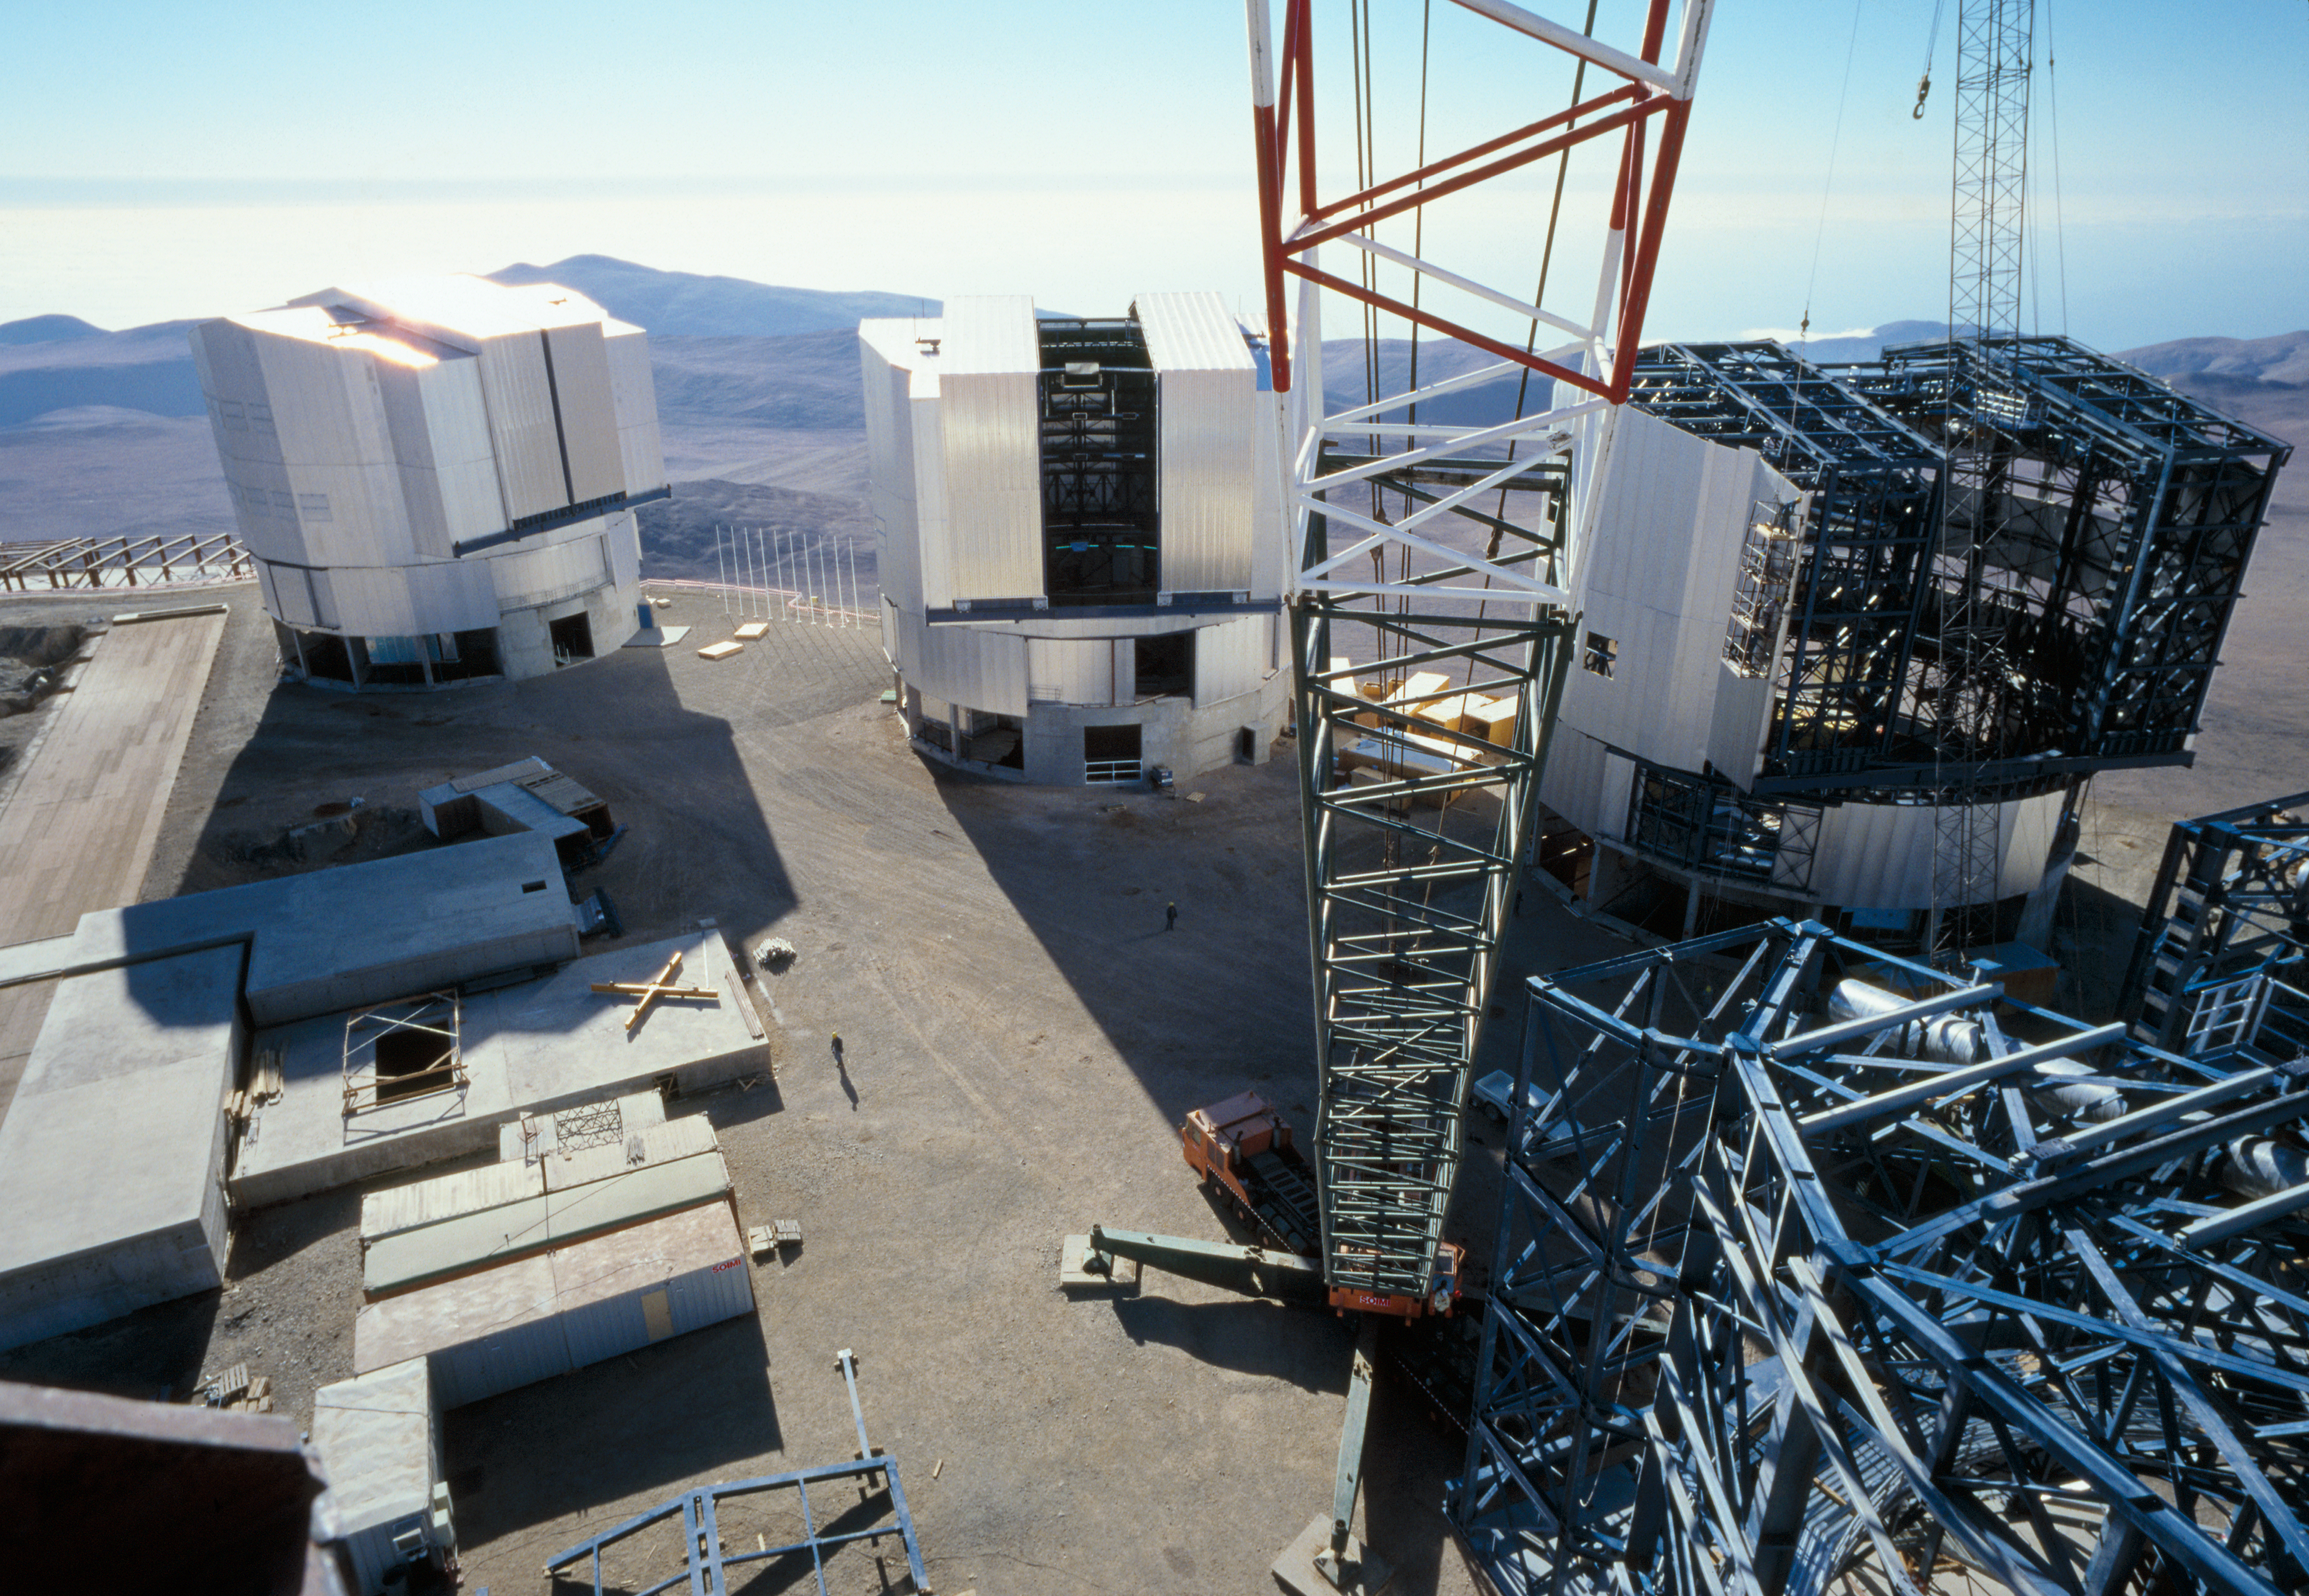

Construction crane on the VLT platform

Birds view from a construction crane on the platform of the VLT. Two of the four unit telescopes were already finished in January 2000 when this picture was taken.

Credit: ESO